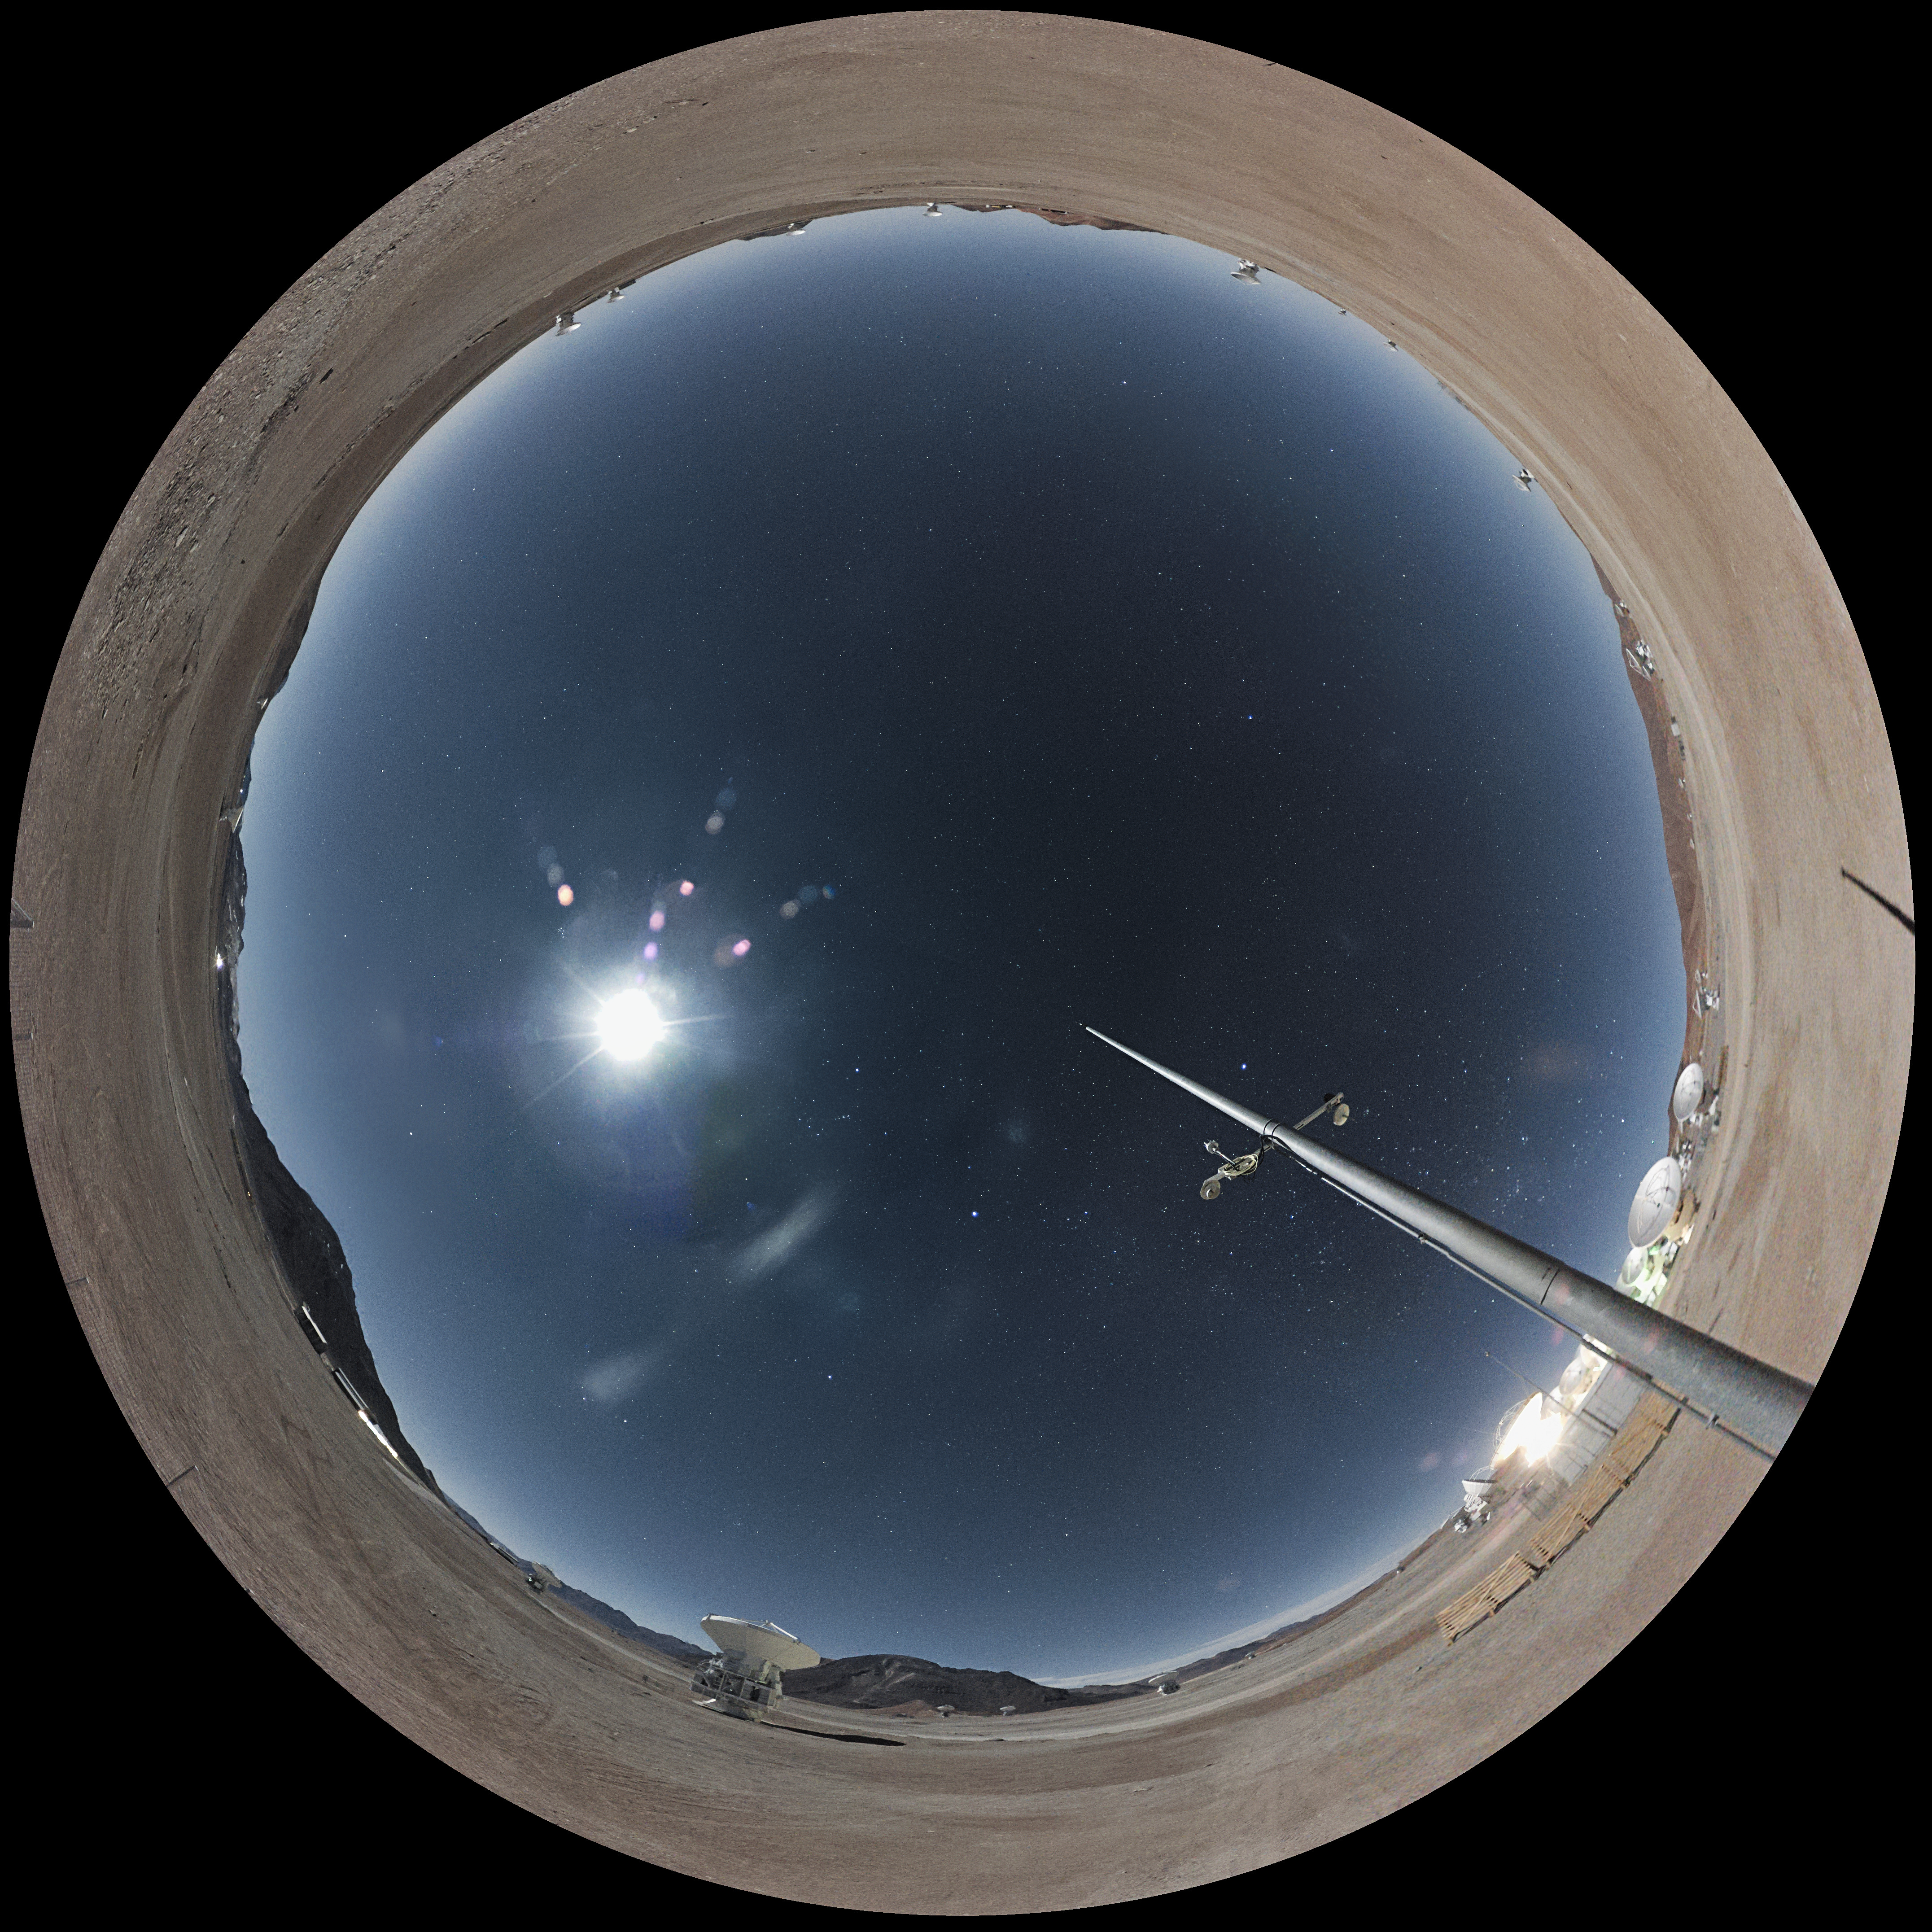

Fisheye view of ALMA

Fisheye view of a bright Moon at night over ALMA at the Chajnantor plateau in Chile. This image was generated from the ALMA webcam and is the world’s first live observatory in razor-sharp 4k fish-eye images for use in planetariums around the world, including the upcoming ESO Supernova Planetarium & Visitor Centre in Germany.

The cameras have been provided by Apical. Based in France, Apical is a high-tech company specialising in innovative solutions for wide-field and high-resolution imaging and for network connectivity in extreme, challenging places.

Credit: ALMA (ESO/NAOJ/NRAO)